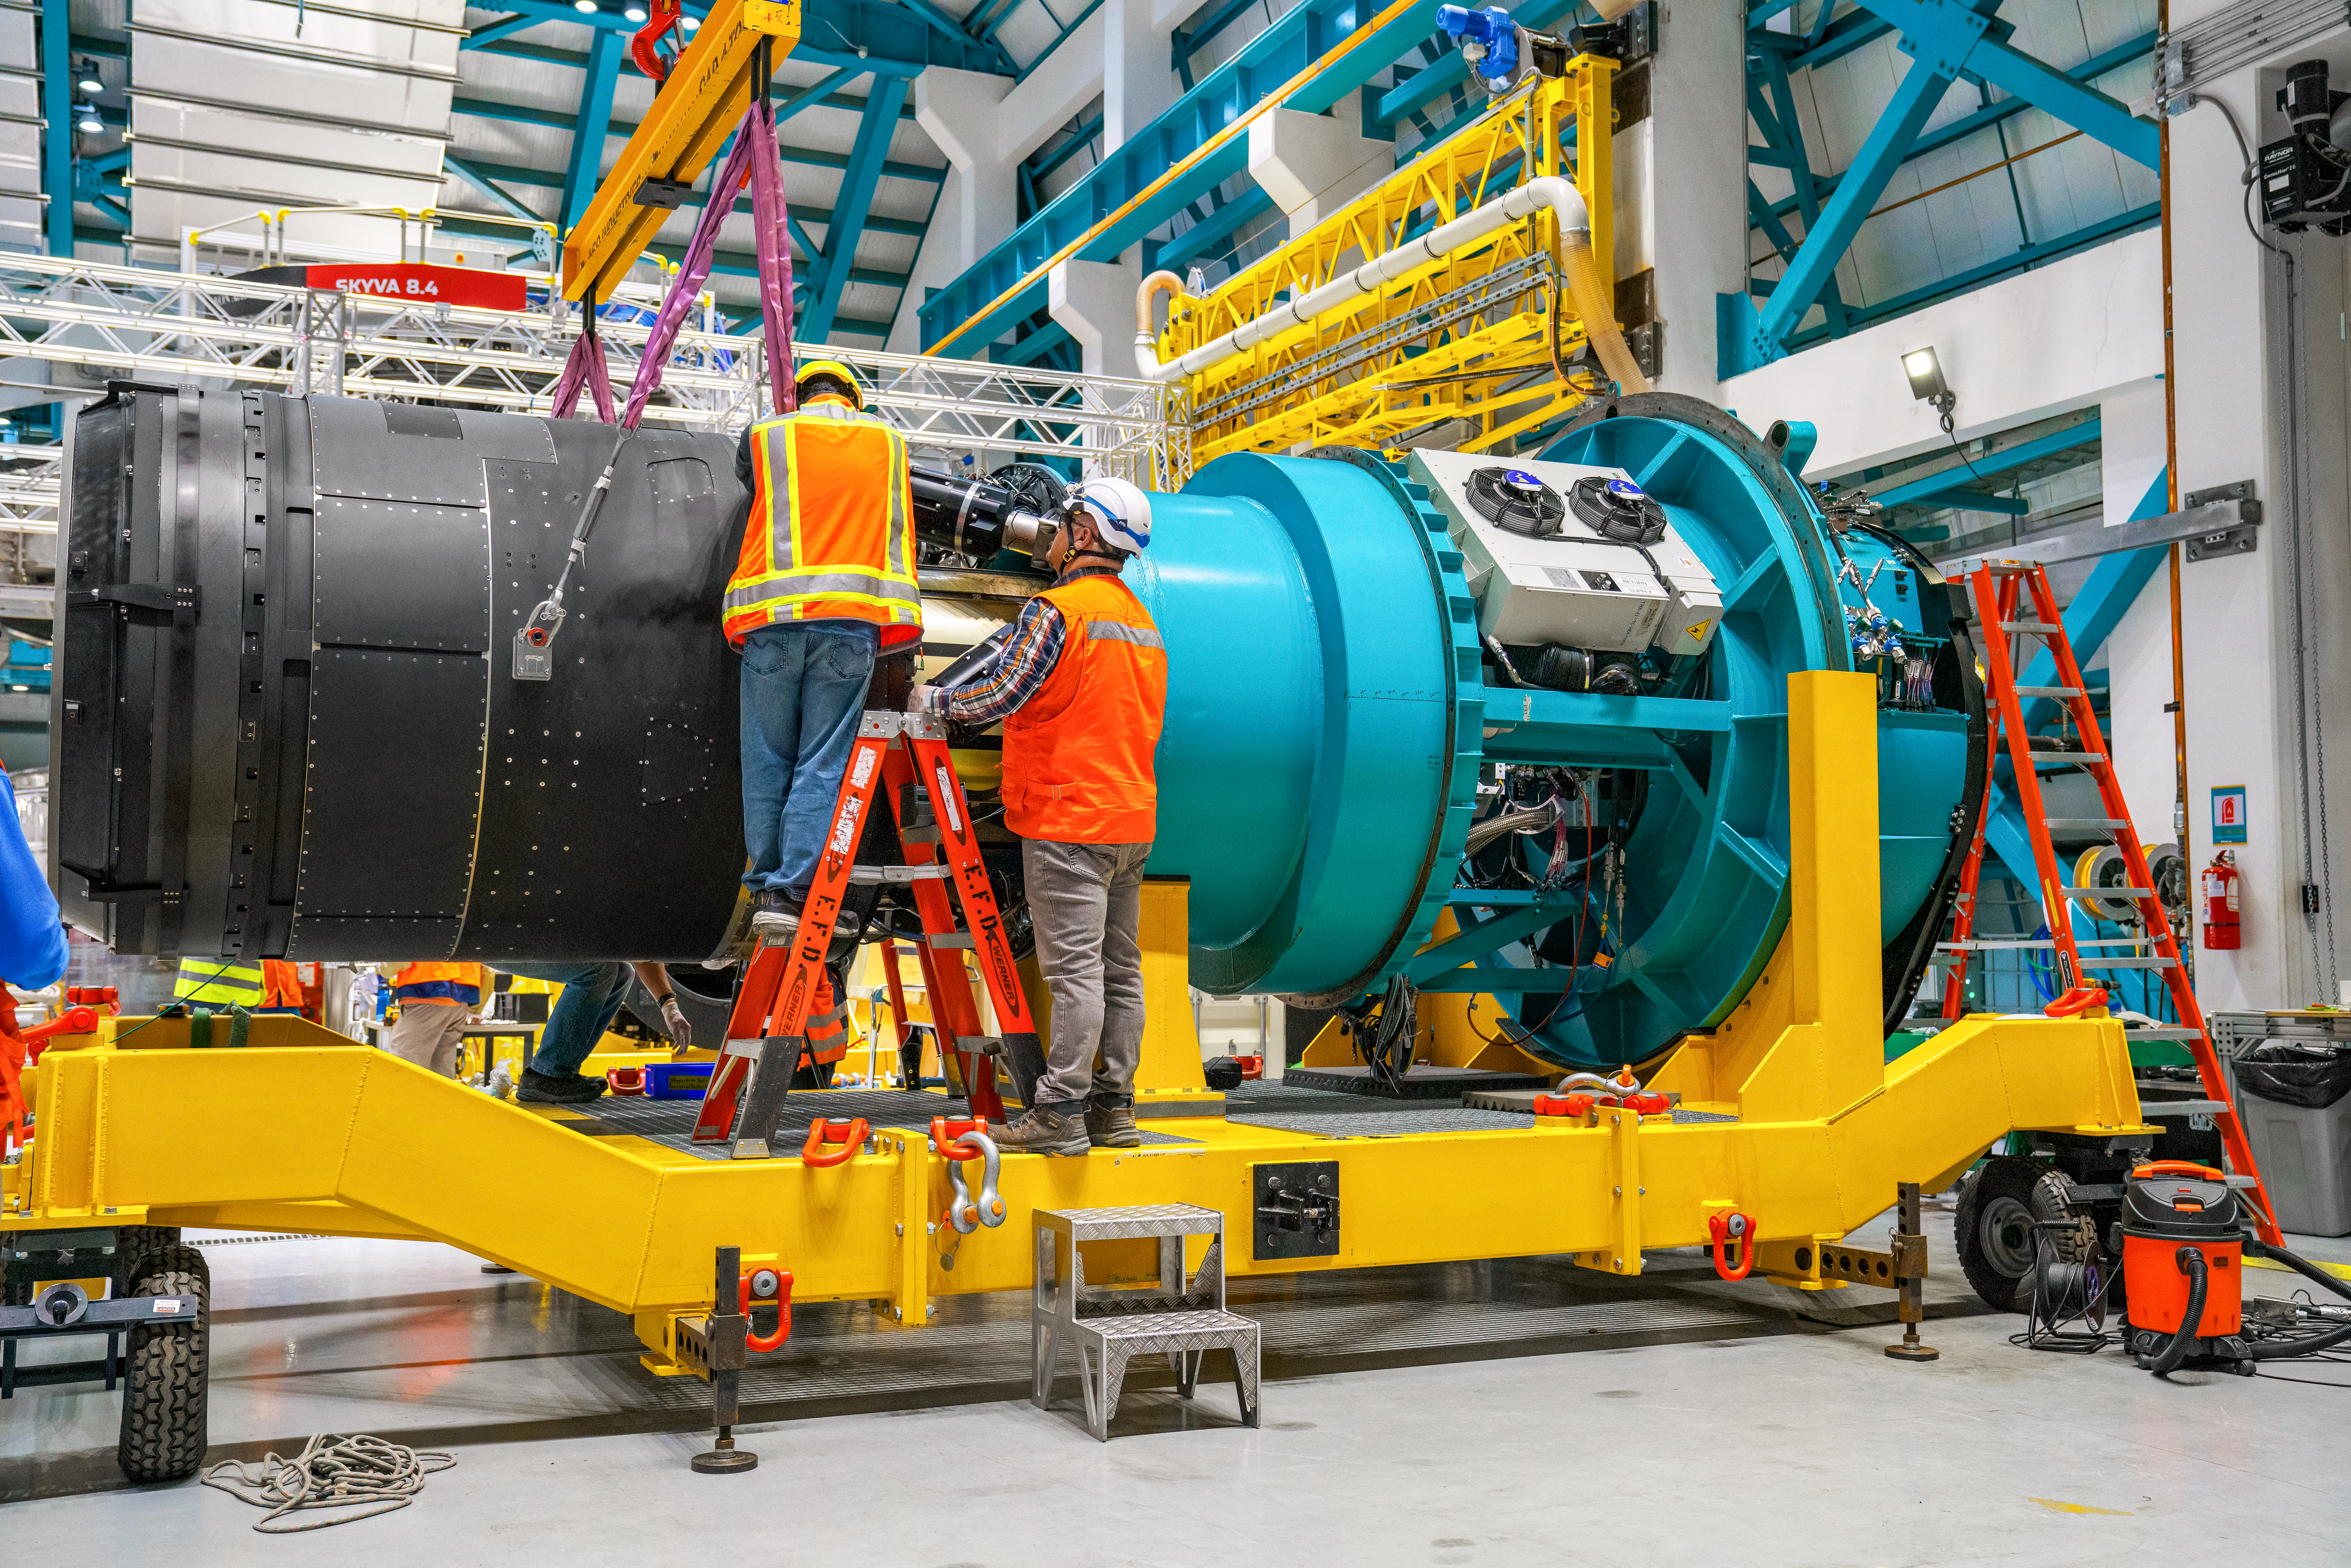

LSST Camera Move

The NSF–DOE Vera C. Rubin Observatory team loading the LSST Camera on a transport cart for testing in February 2025.

Credit: RubinObs/NOIRLab/SLAC/NSF/DOE/AURA/H. Stockebrand